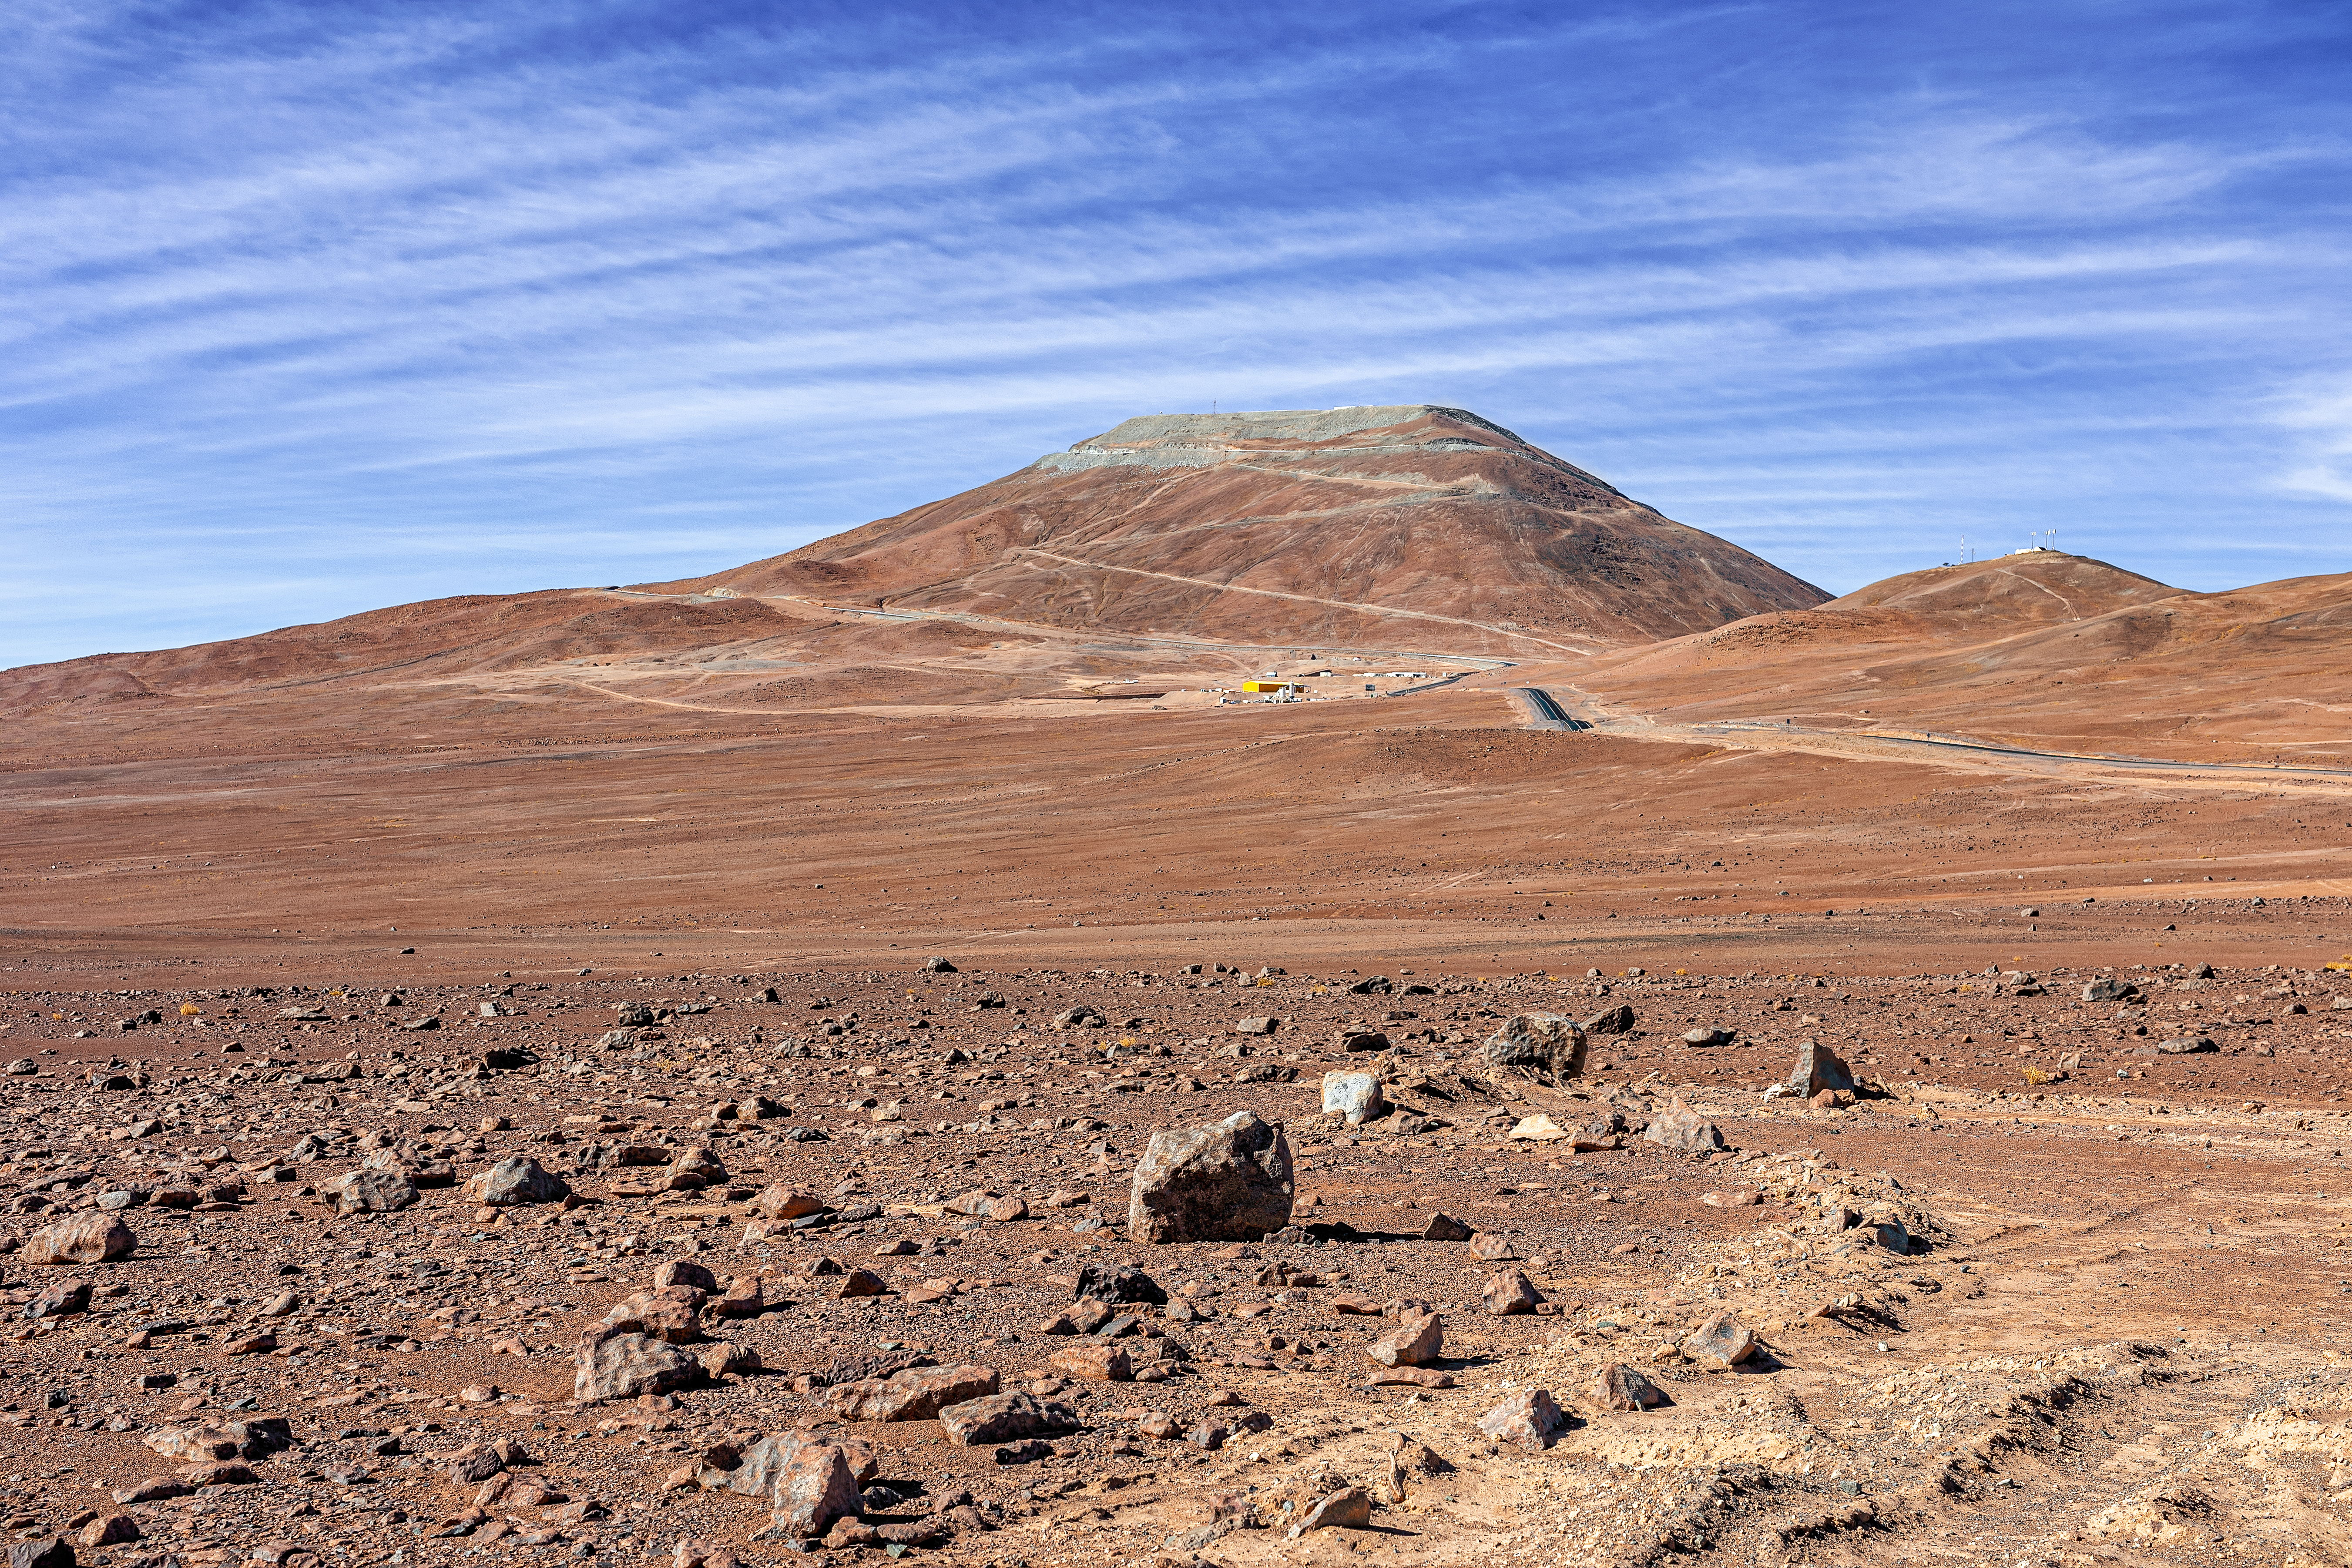

Construction of the ELT in Chile is underway

Construction of the ELT is underway in Cerro Armazones in Chile, 2019. The ELT is motivated by a wide rande of scientific challenges encountered by modern astronomy, and scientists hope its observations will uncover mysteries of the Universe. On the image, the Cerro Armazones can be seen from distance, with newly paved parts of road to the summit.

Credit: ESO/P. Horálek